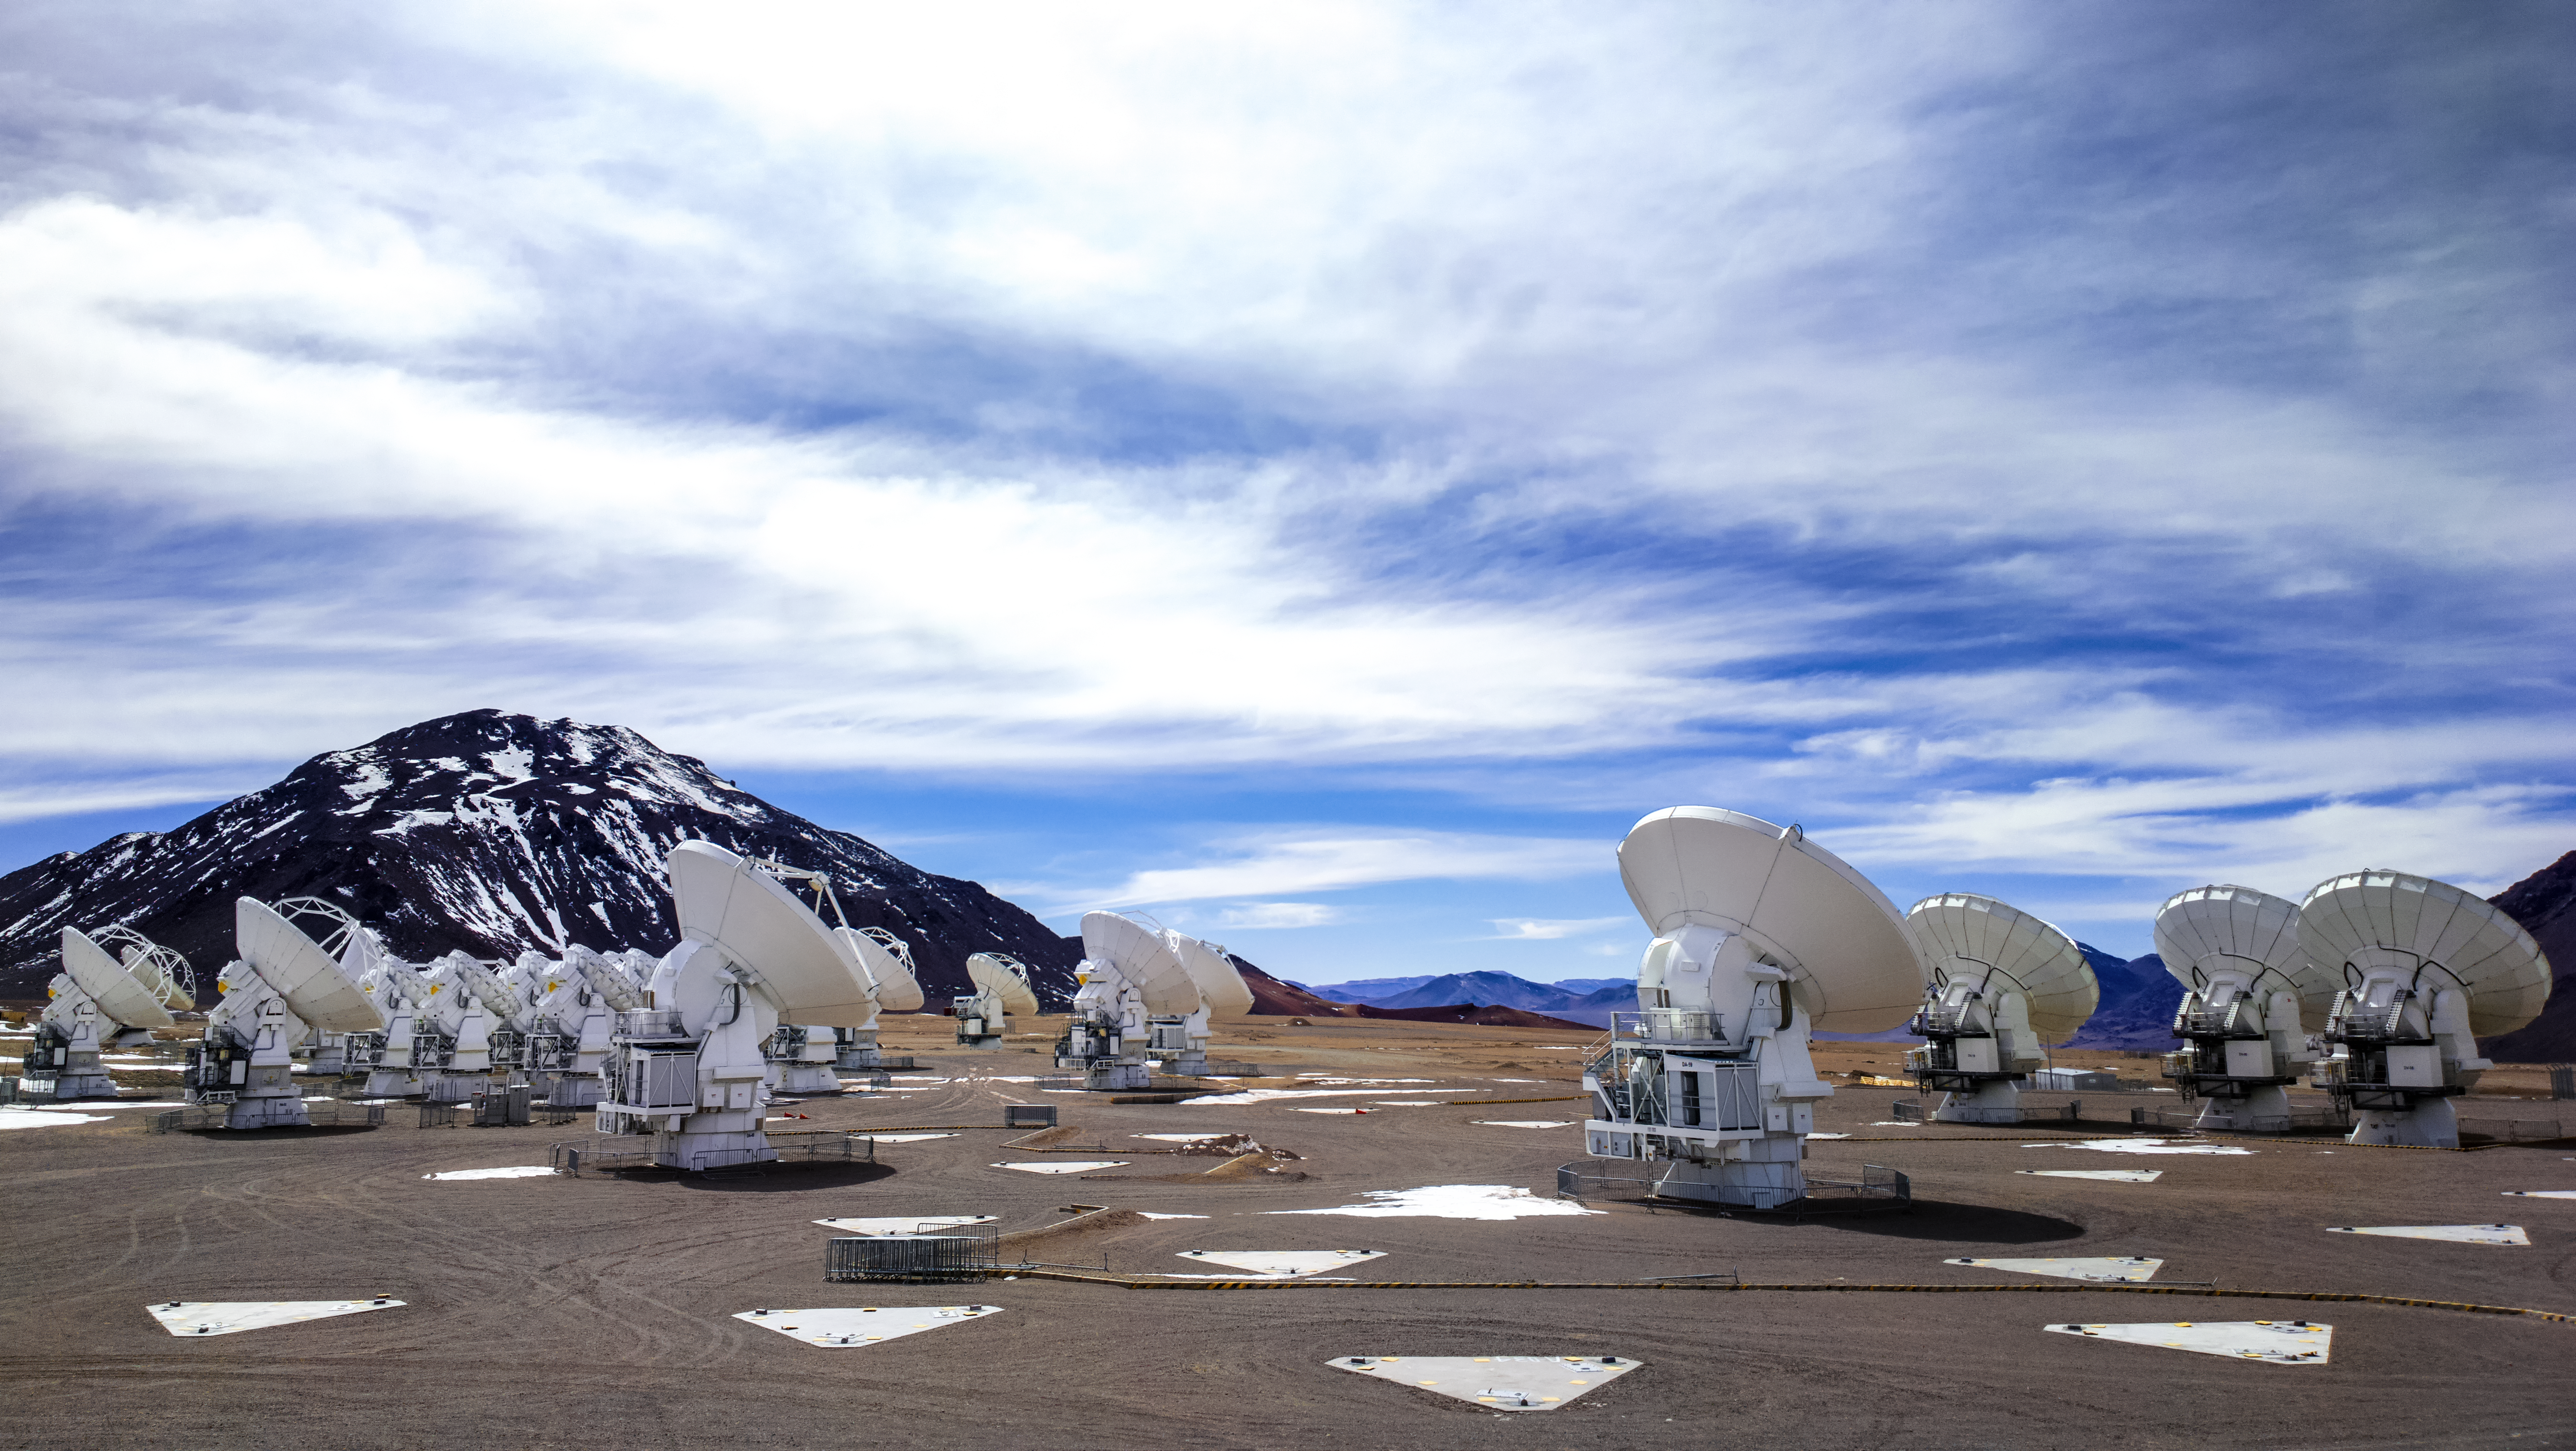

ALMA's snowy mountains

ESO's Atacama Large Millimeter Array (ALMA) is situated more than 5000 metres above sea level in the Chilean desert, on the Chajnantor plateau. Occasionally, a sparse flurry of snow will fall onto the desert floor and the mountains in the distance, providing a wintry look to the facility. These antennas are pointed towards the brilliant sky, preparing to do some observing.

Credit: S. Otarola/ESO